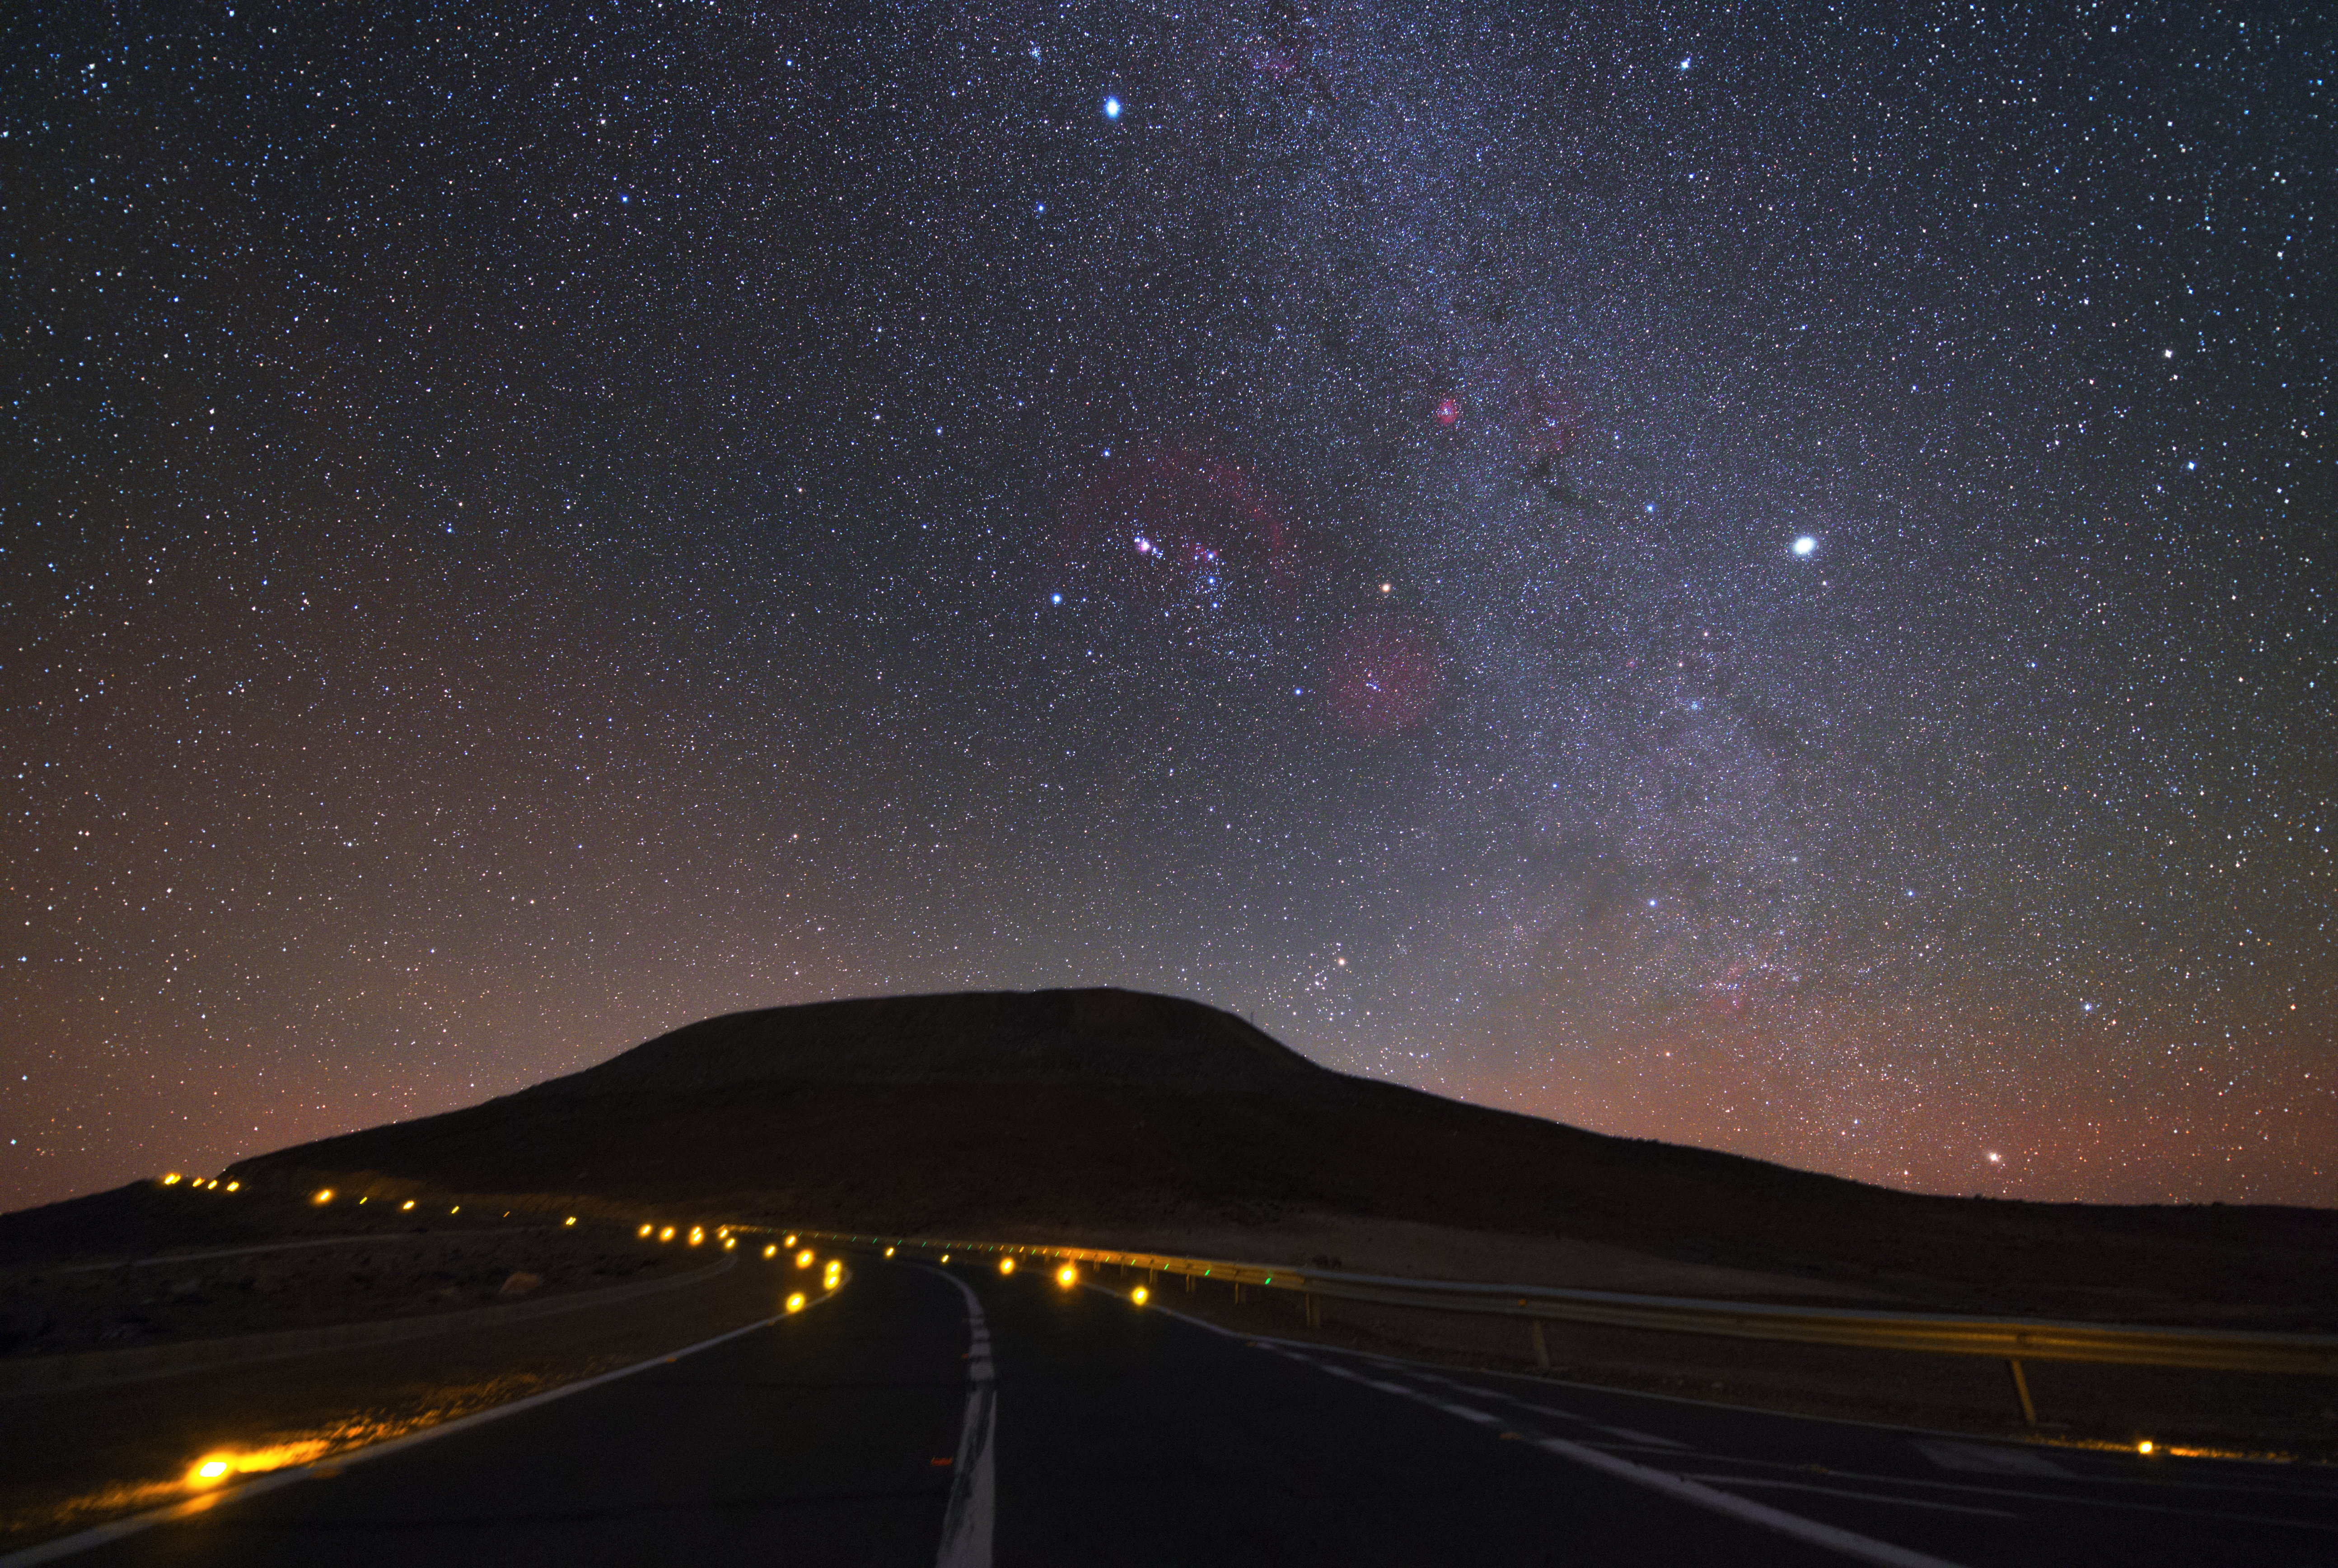

Driving in the darkness

Driving through the dark night at the road leading from the Residencia Hotel up to the top of Cerro Paranal, location of the VLT, is a challenging task. No lights besides parking lights are allowed for cars after sunset on the curved road. In the centre of the image, the constellation of Orion is clearly visible.

Credit: Y. Beletsky (LCO)/ESO